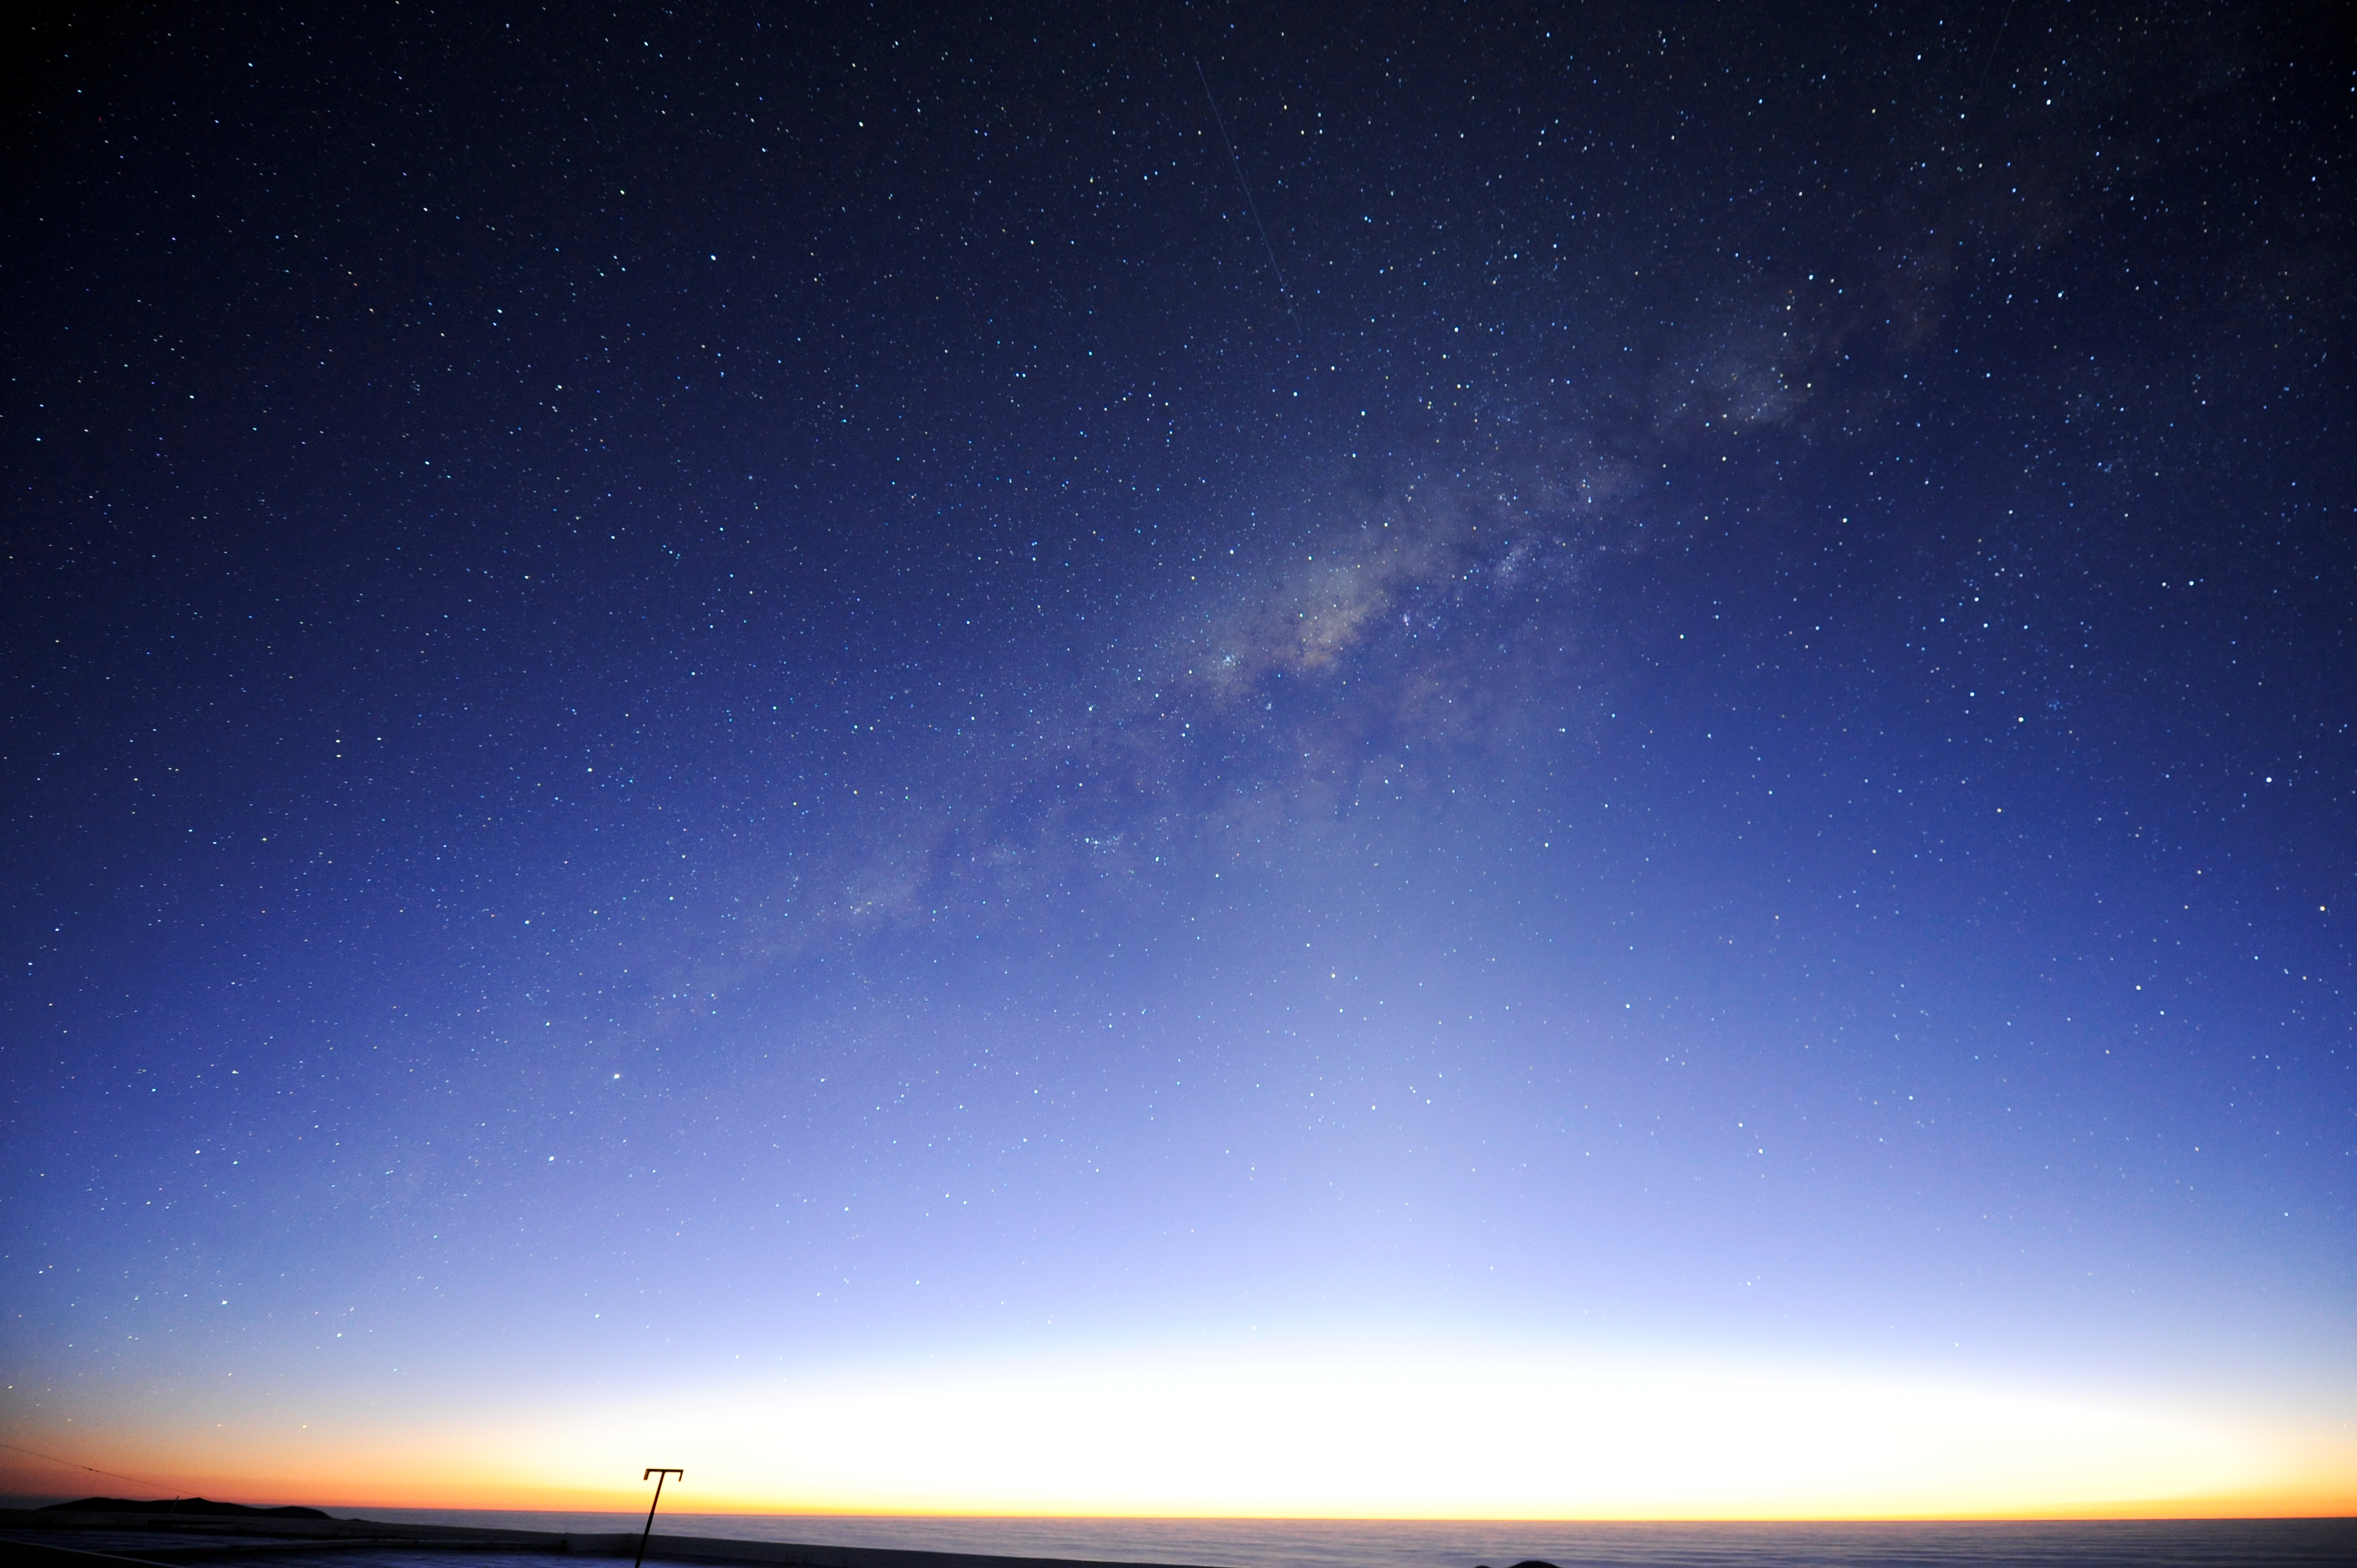

Southern Milky Way

A stunning view of the Milky Way, stretching from horizon to horizon.

Credit: ESO/C. Malin